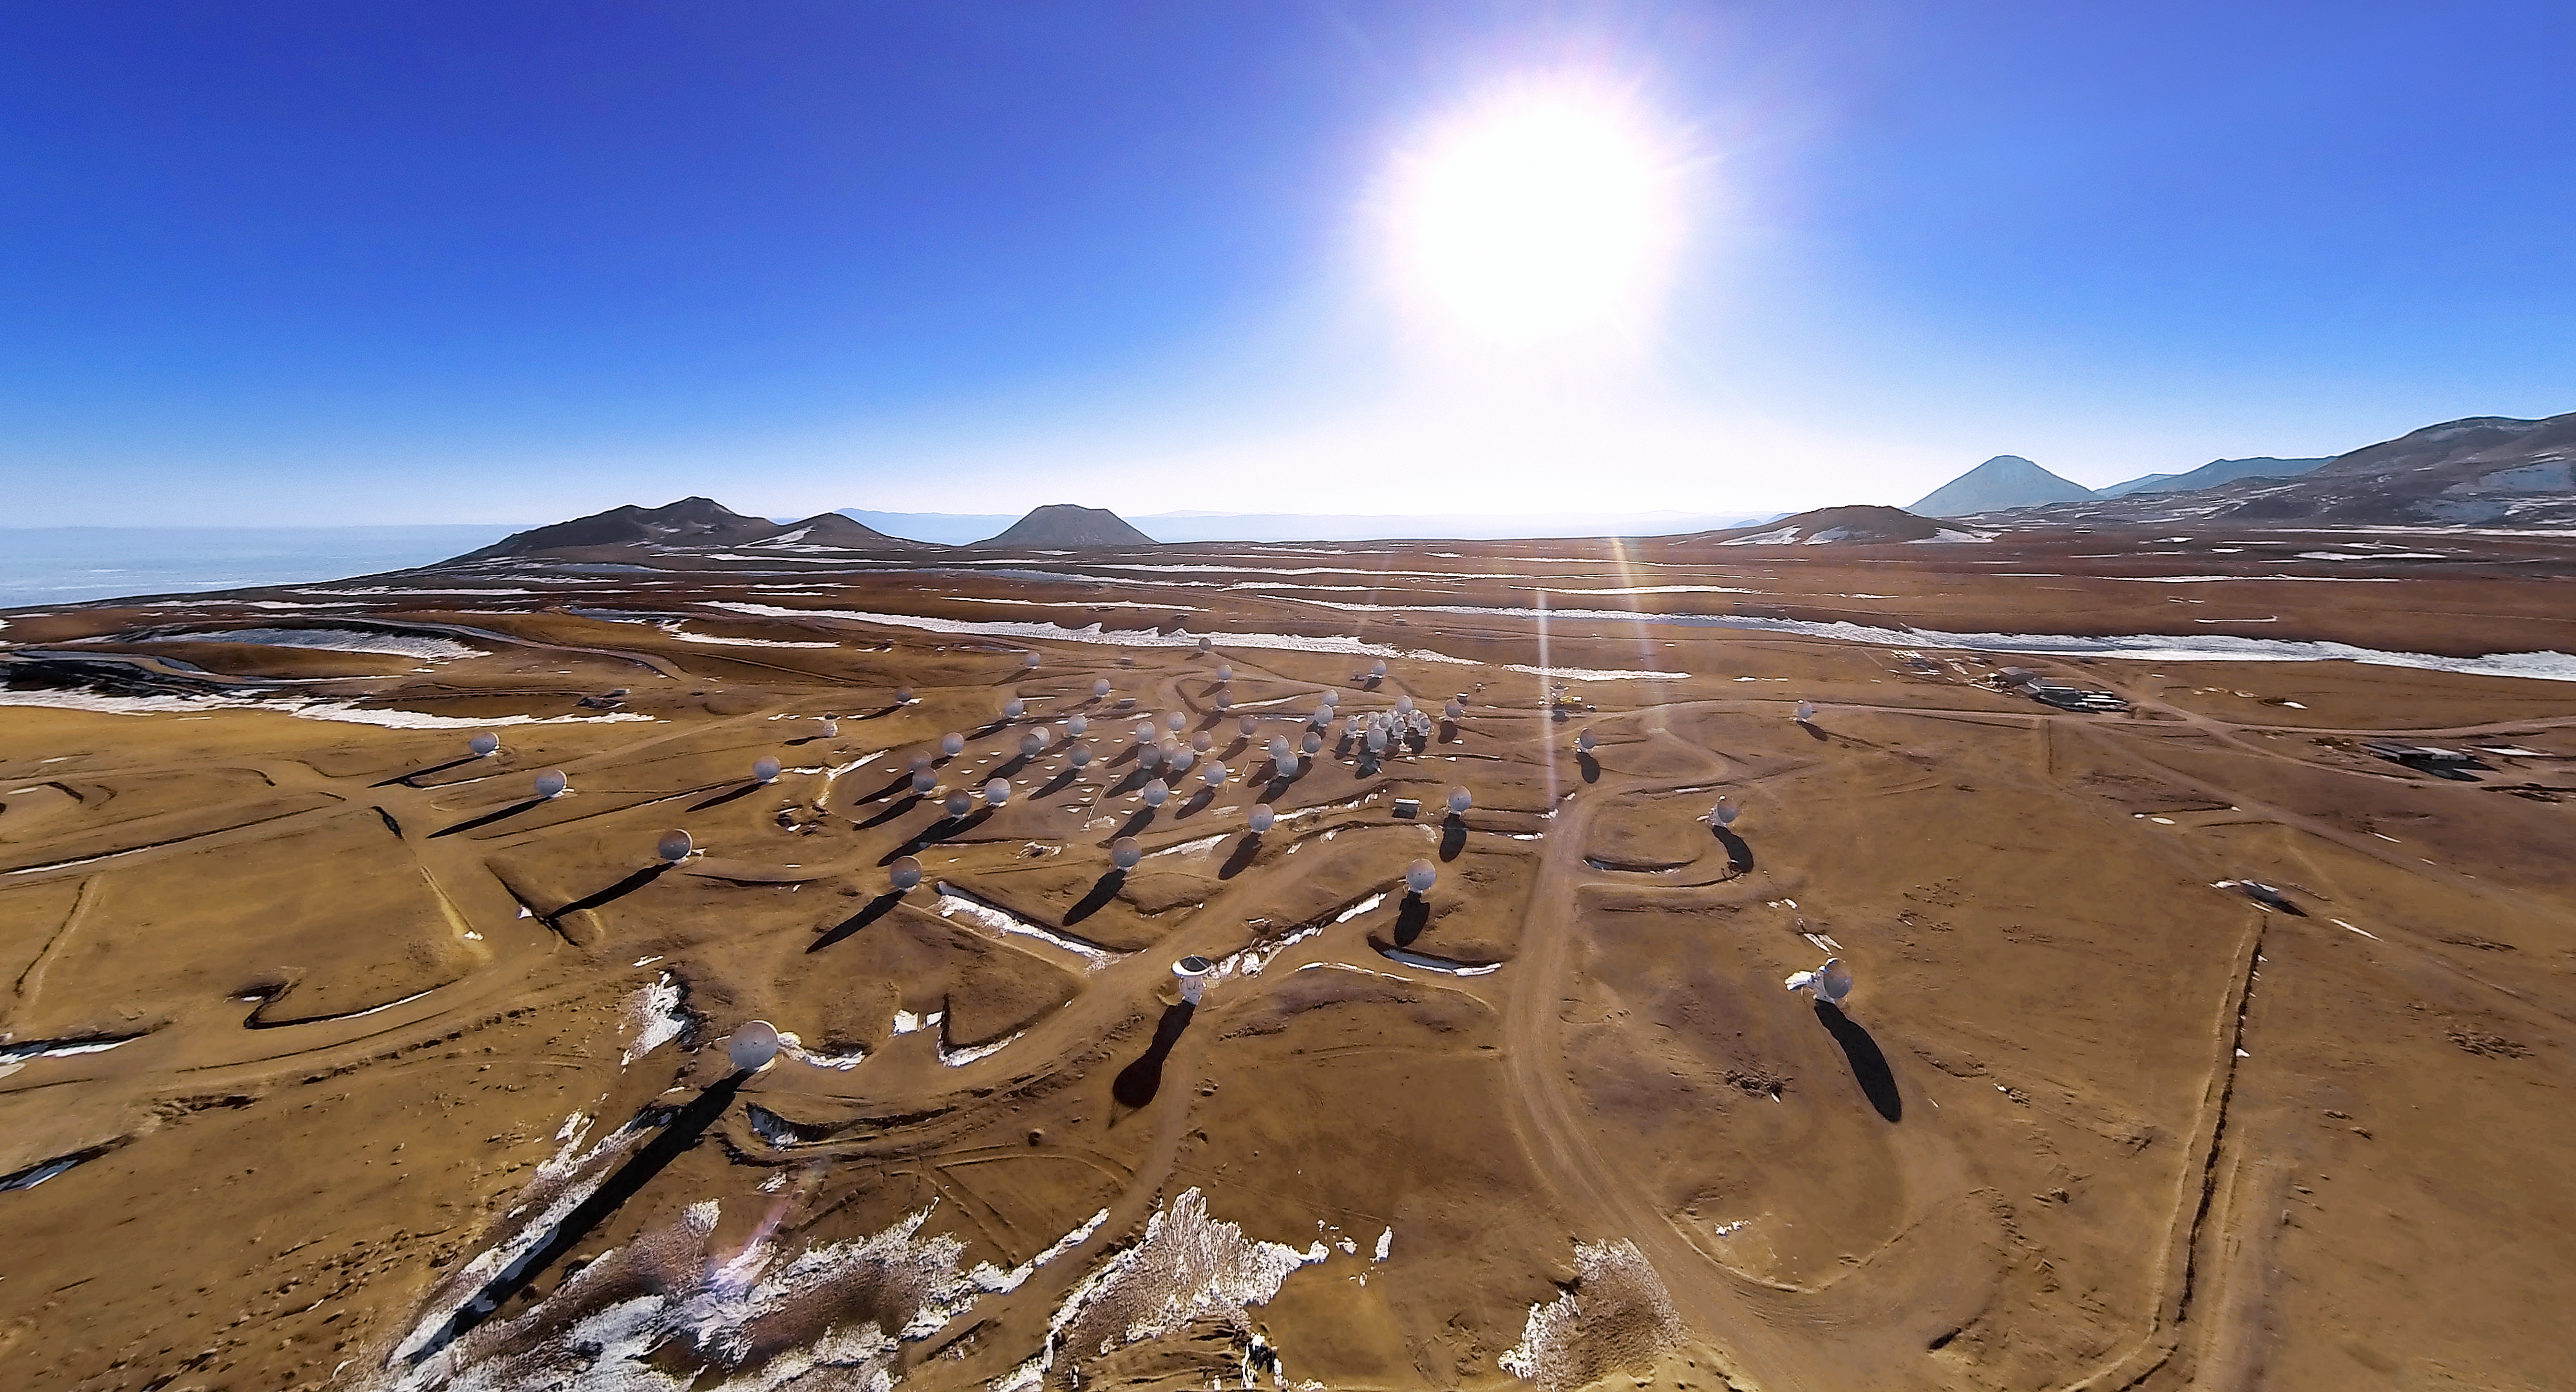

The long shadows of ALMA

This picture shows the Chajnantor Plateau, place of the ALMA observatory, from high above. Dozens of dishes from the observatory are spread over the plateau and cast long dark shadows in the red sand.

Credit: ESO